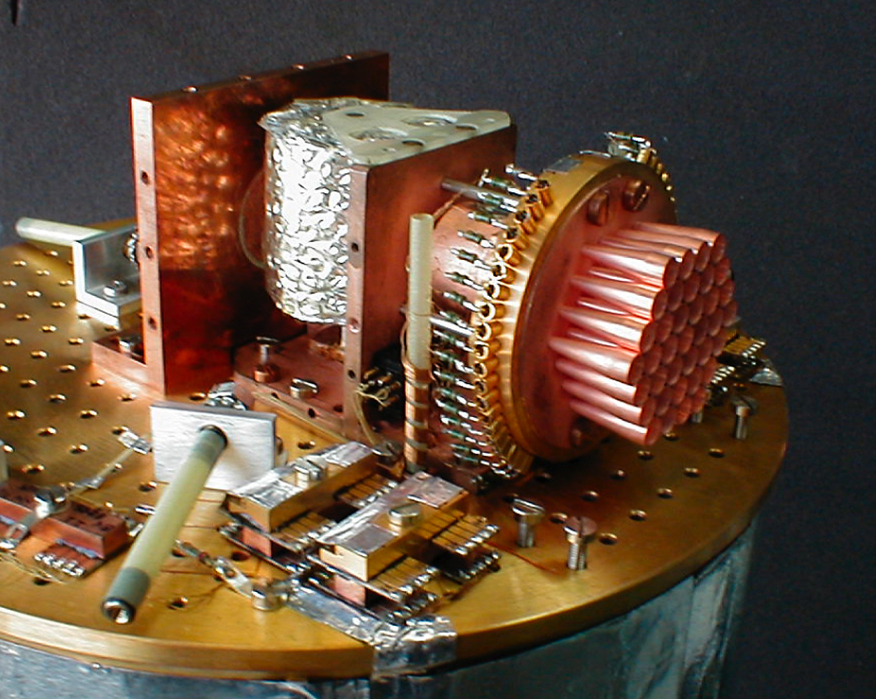

View of the SIMBA instrument

The SIMBA instrument - with the cover removed - in the SEST electronics laboratory. The 37 antenna horns to the right, each of which produces one picture element (pixel) of the combined image. The bolometer elements are located behind the horns. The cylindrical aluminium foil covered unit is the cooler that keeps SIMBA at extremely low temperature (-272.85 °C, or only 0.3 deg above the absolute zero) when it is mounted in the telescope.

Credit: ESO